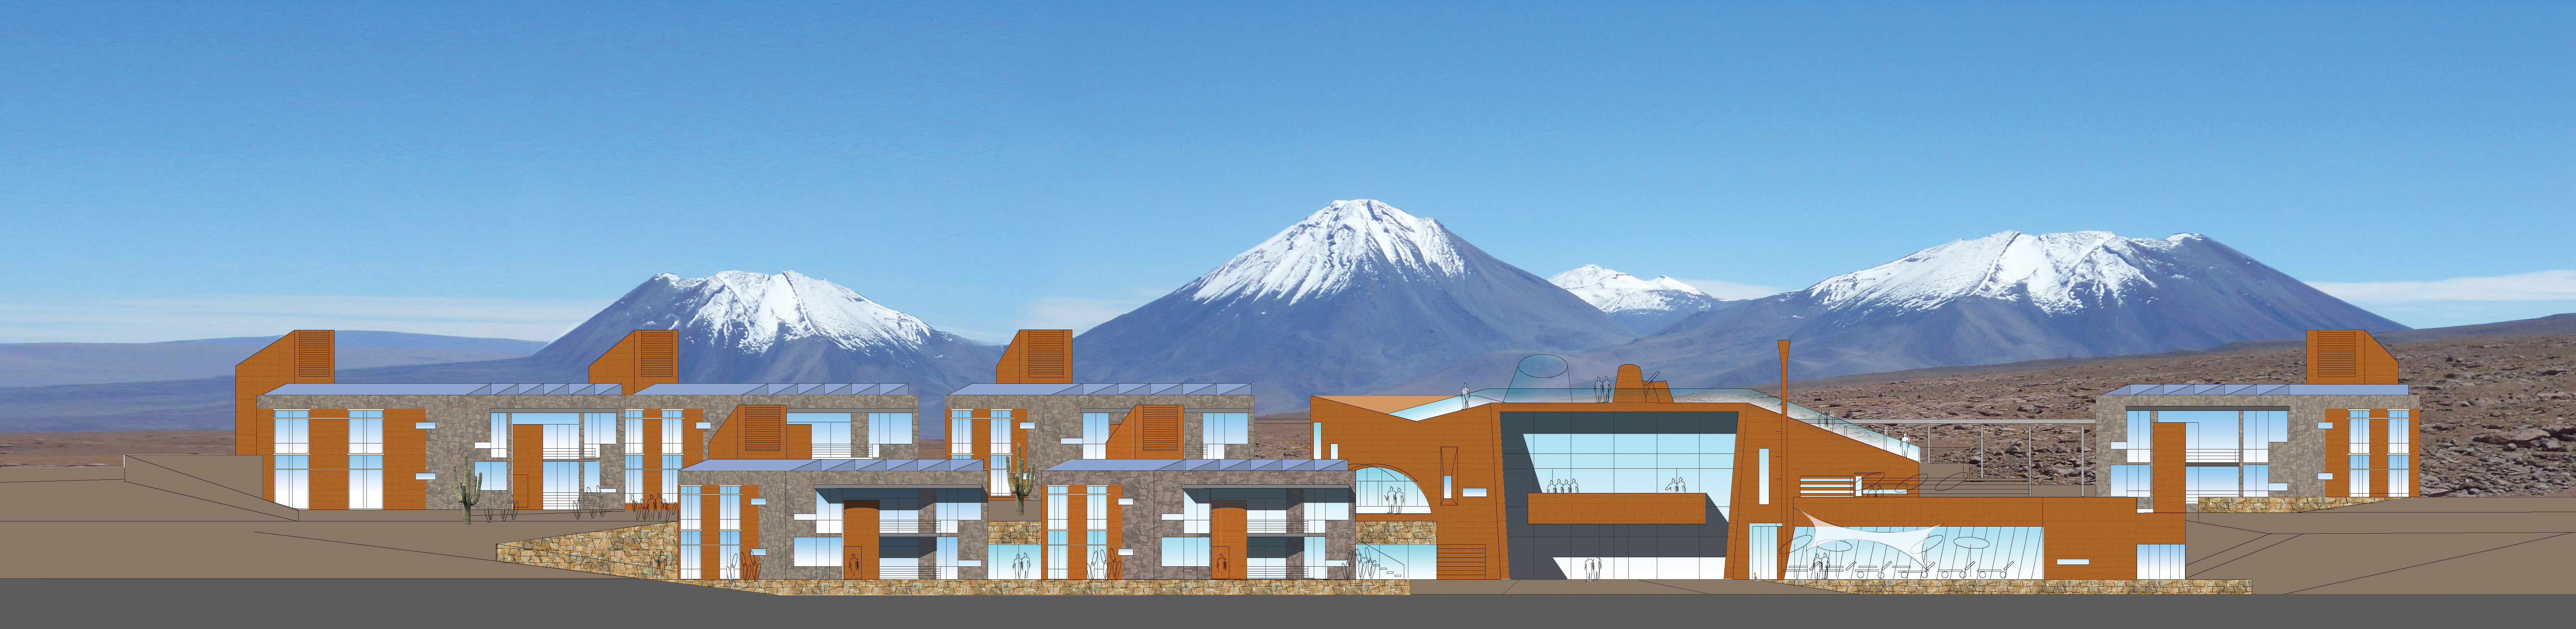

ALMA Residence façade West

Artists impressions of ALMA residence.

Credit: ESO/Kouvo&Partanen